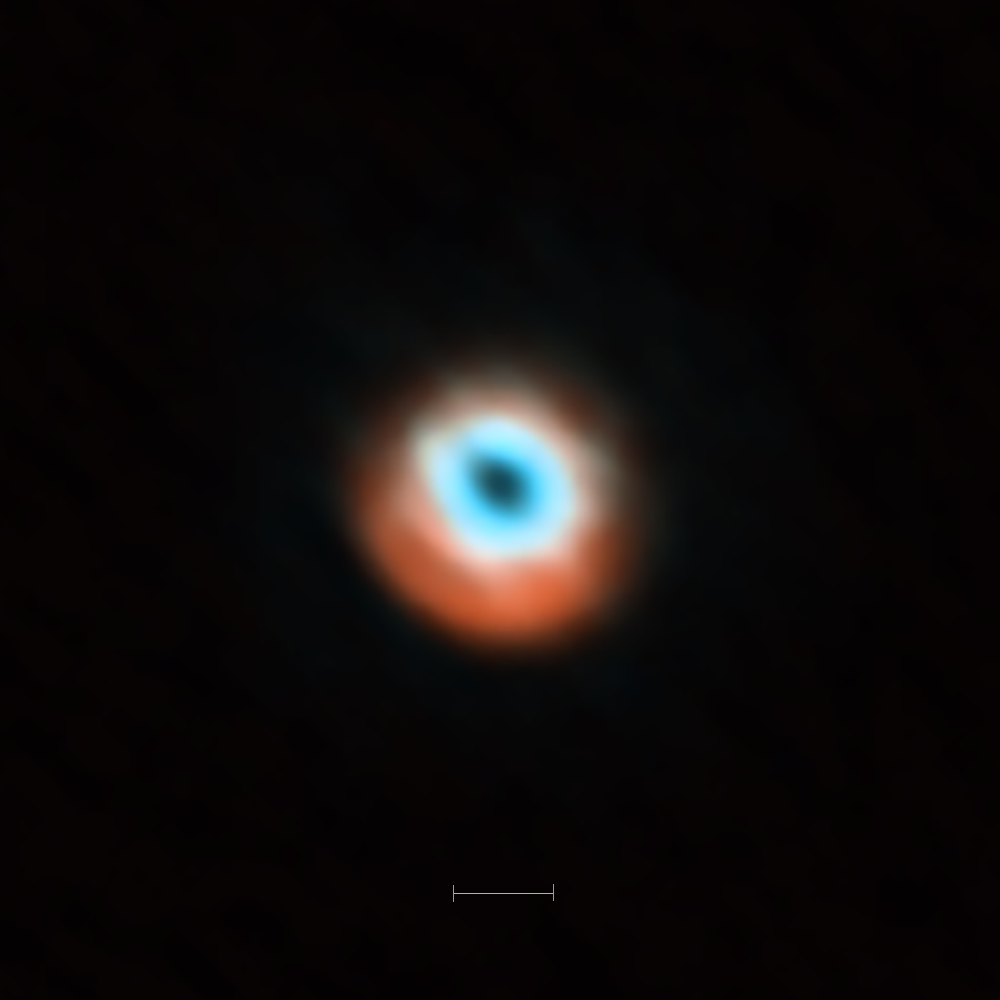

ALMA imaging of the transitional disc HD 135344B

This ALMA image combines a view of the dust around the young star HD 135344B (orange) with a view of the gaseous material (blue). The smaller hole in the inner gas is a telltale sign of the presence of a young planet clearing the disc.

The bar at the bottom of the image indicates the diameter of the orbit of Neptune in the Solar System (60 AU).

Credit: ALMA (ESO/NAOJ/NRAO)